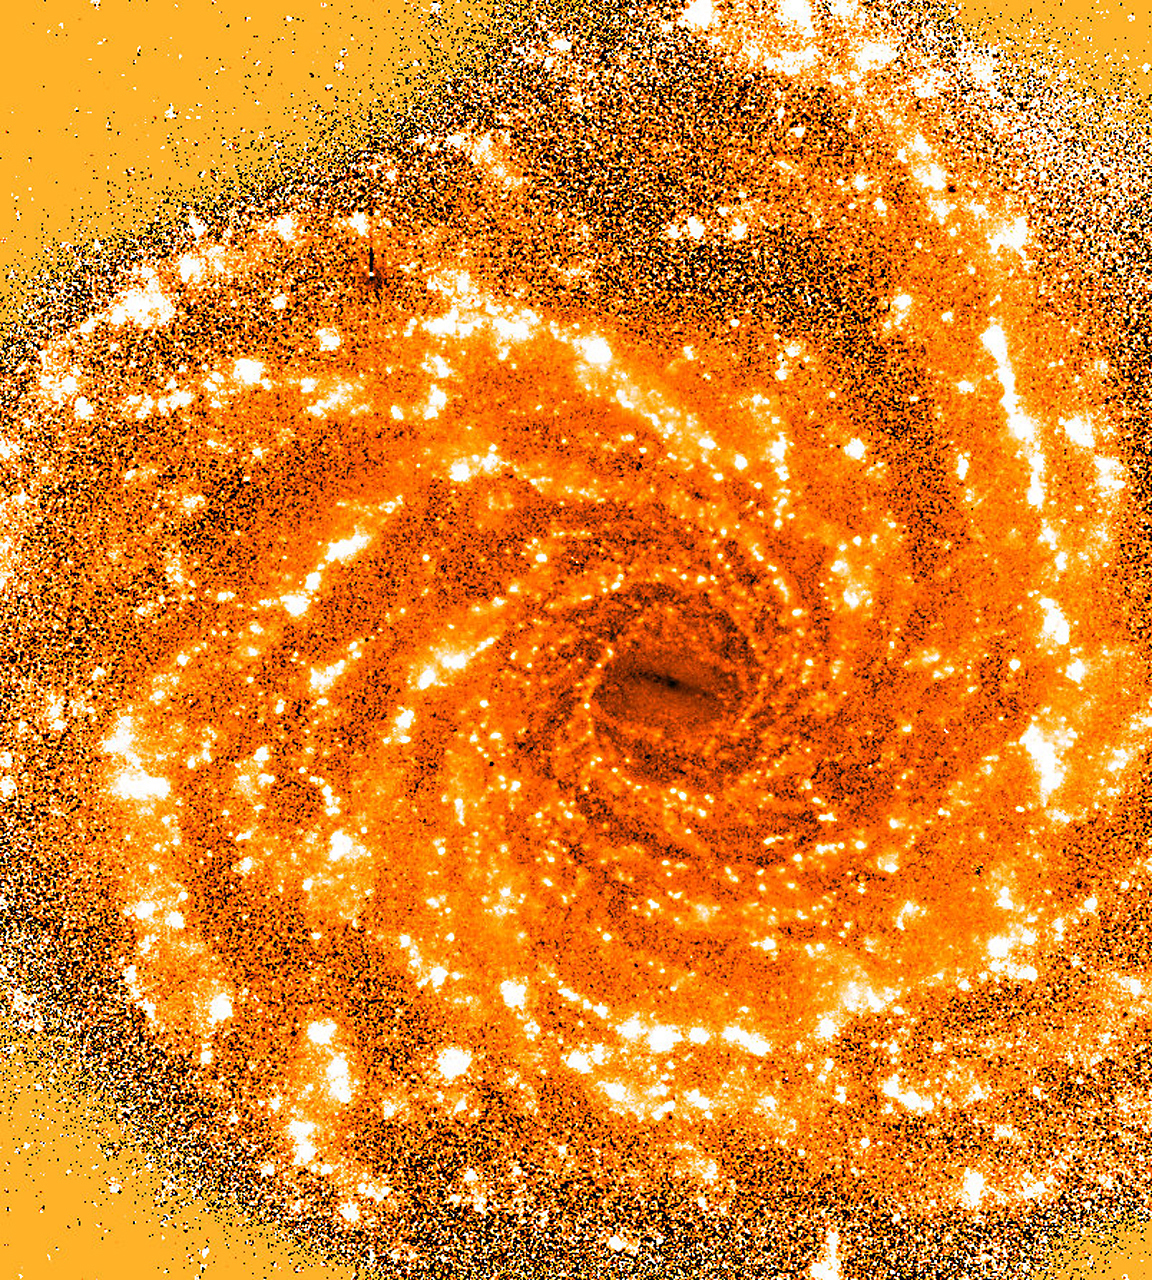

(UV-B) colour index in NGC 1232

This is a computer processed "(U-B) colour-index image" of NGC 1232. This technique allows to show the "difference" between images of the galaxy, as seen in different wavebands. Since different types of objects have different brightness in different colours, this method is very useful to locate objects of a particular type and to obtain an overview of their distribution in the galaxy. The photo is based on two individual images of NGC 1232 obtained by the FORS1 Commissioning Team at the ESO VLT UT1 on 20 September 1998. They were taken in ultraviolet ("U-band") and blue ("B-band") light. The exposure times were 10 min and 6 min, respectively. To obtain this colour-index image, the two images were carefully recentered and then divided numerically. Star formation regions that emit strong ultraviolet light therefore appear as particularly bright areas in this colour-index image. They trace the shock fronts of the gas in the spiral arms. The field measures about 5.5 x 5.5 arcmin 2. North is up and East is left.

Credit: ESO